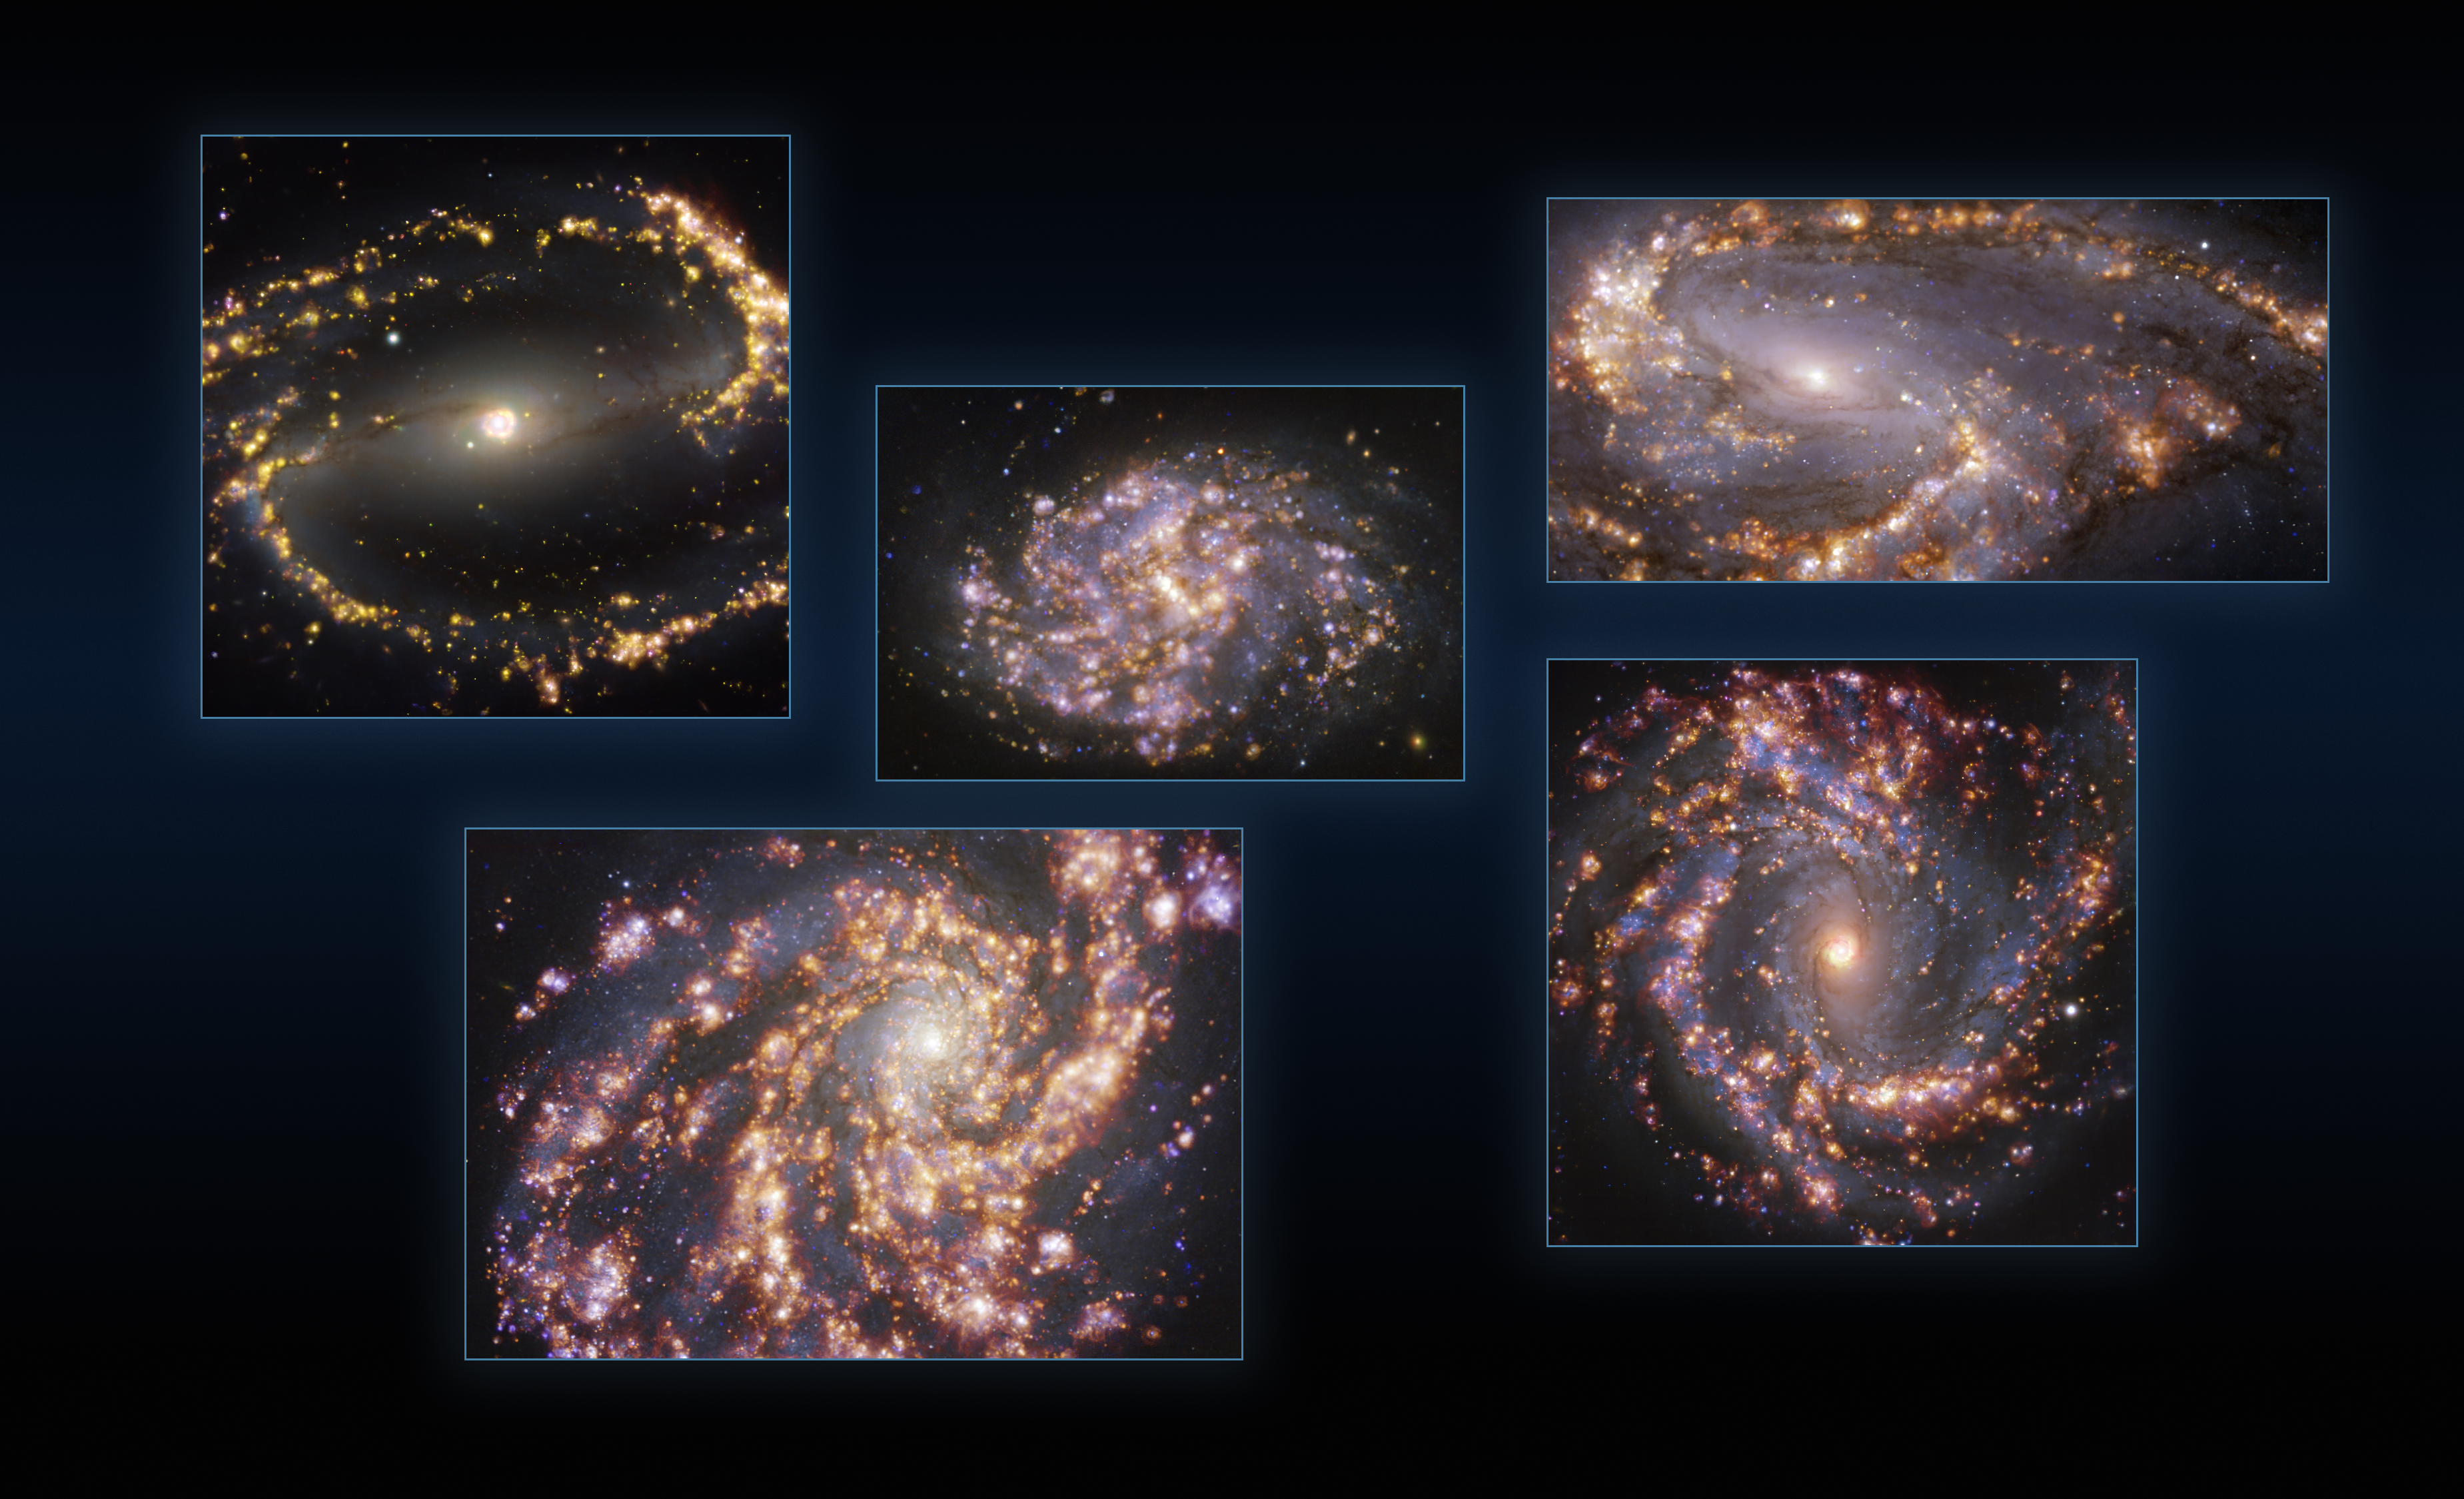

Five galaxies as seen with MUSE on ESO’s VLT at several wavelengths of light

This image combines observations of the nearby galaxies NGC 1300, NGC 1087, NGC 3627 (top, from left to right), NGC 4254 and NGC 4303 (bottom, from left to right) taken with the Multi-Unit Spectroscopic Explorer (MUSE) on ESO’s Very Large Telescope (VLT). Each individual image is a combination of observations conducted at different wavelengths of light to map stellar populations and warm gas. The golden glows mainly correspond to clouds of ionised hydrogen, oxygen and sulphur gas, marking the presence of newly born stars, while the bluish regions in the background reveal the distribution of slightly older stars.

The images were taken as part of the Physics at High Angular resolution in Nearby GalaxieS (PHANGS) project, which is making high-resolution observations of nearby galaxies with telescopes operating across the electromagnetic spectrum.

Credit: ESO/PHANGS